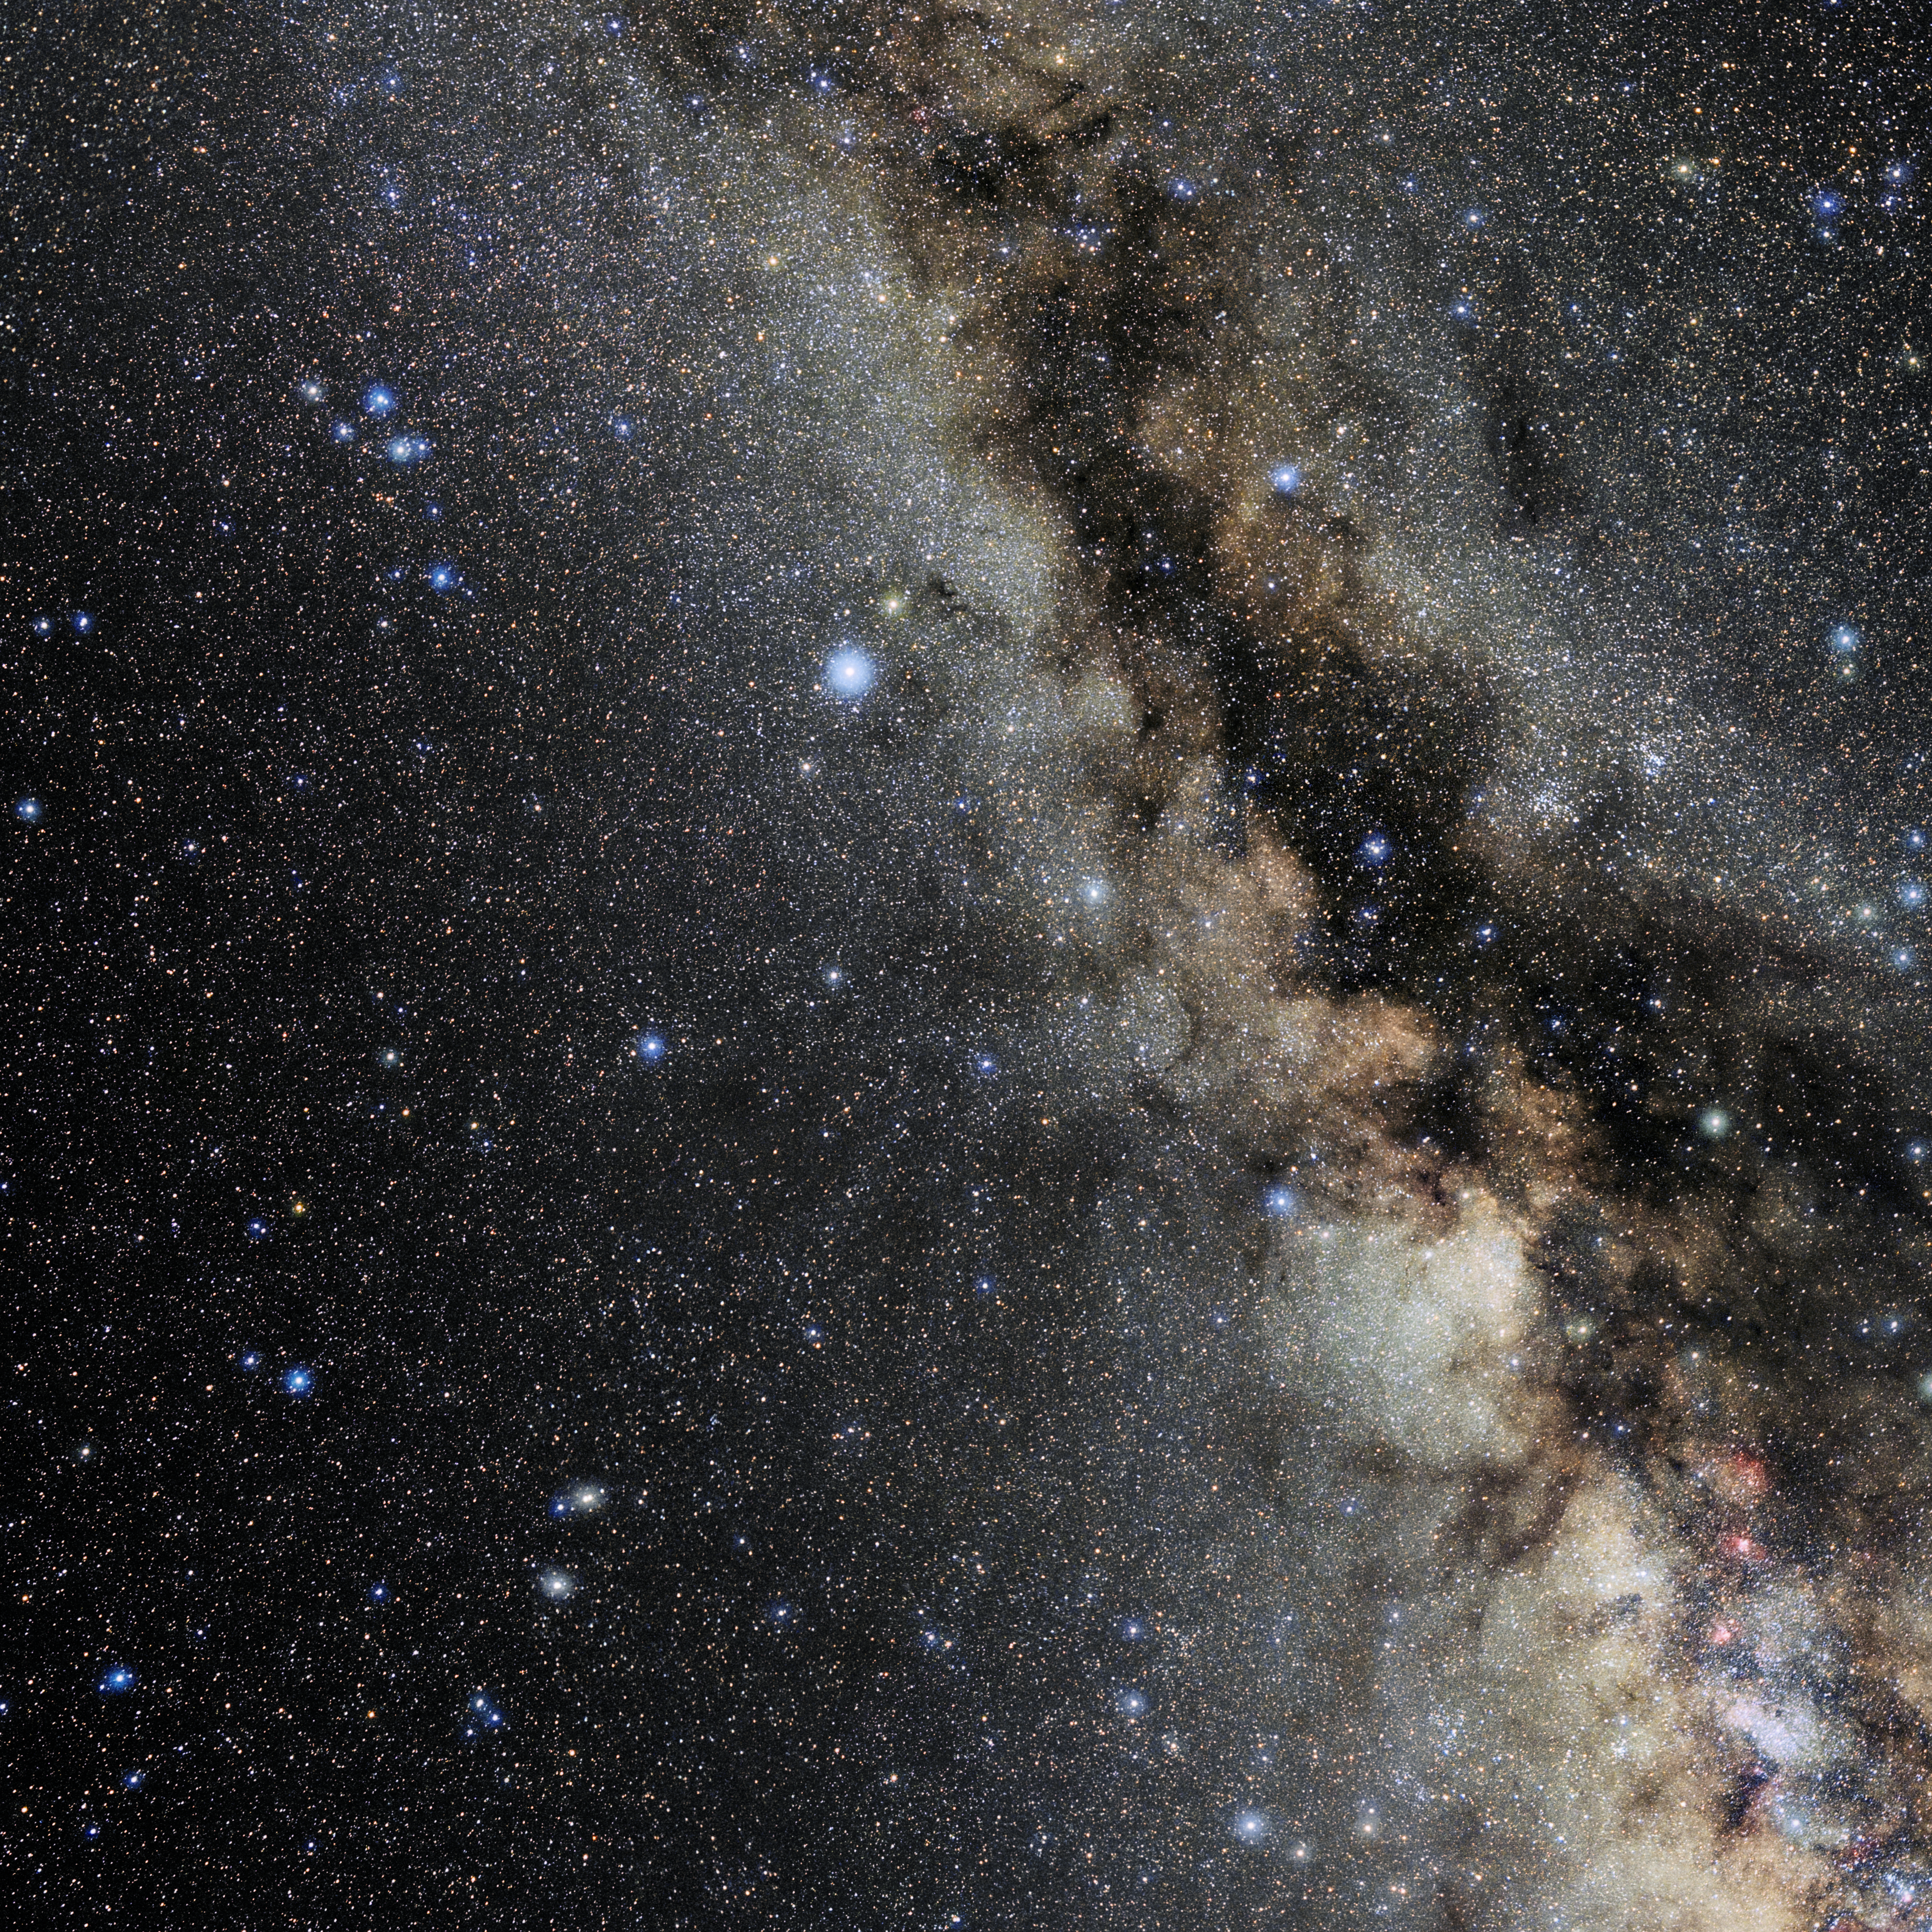

Aquila

Photo of the constellation Aquila produced by NOIRLab in collaboration with Eckhard Slawik, a German astrophotographer. Here is the annotated version.

Credit: E. Slawik/NOIRLab/NSF/AURA/M. Zamani